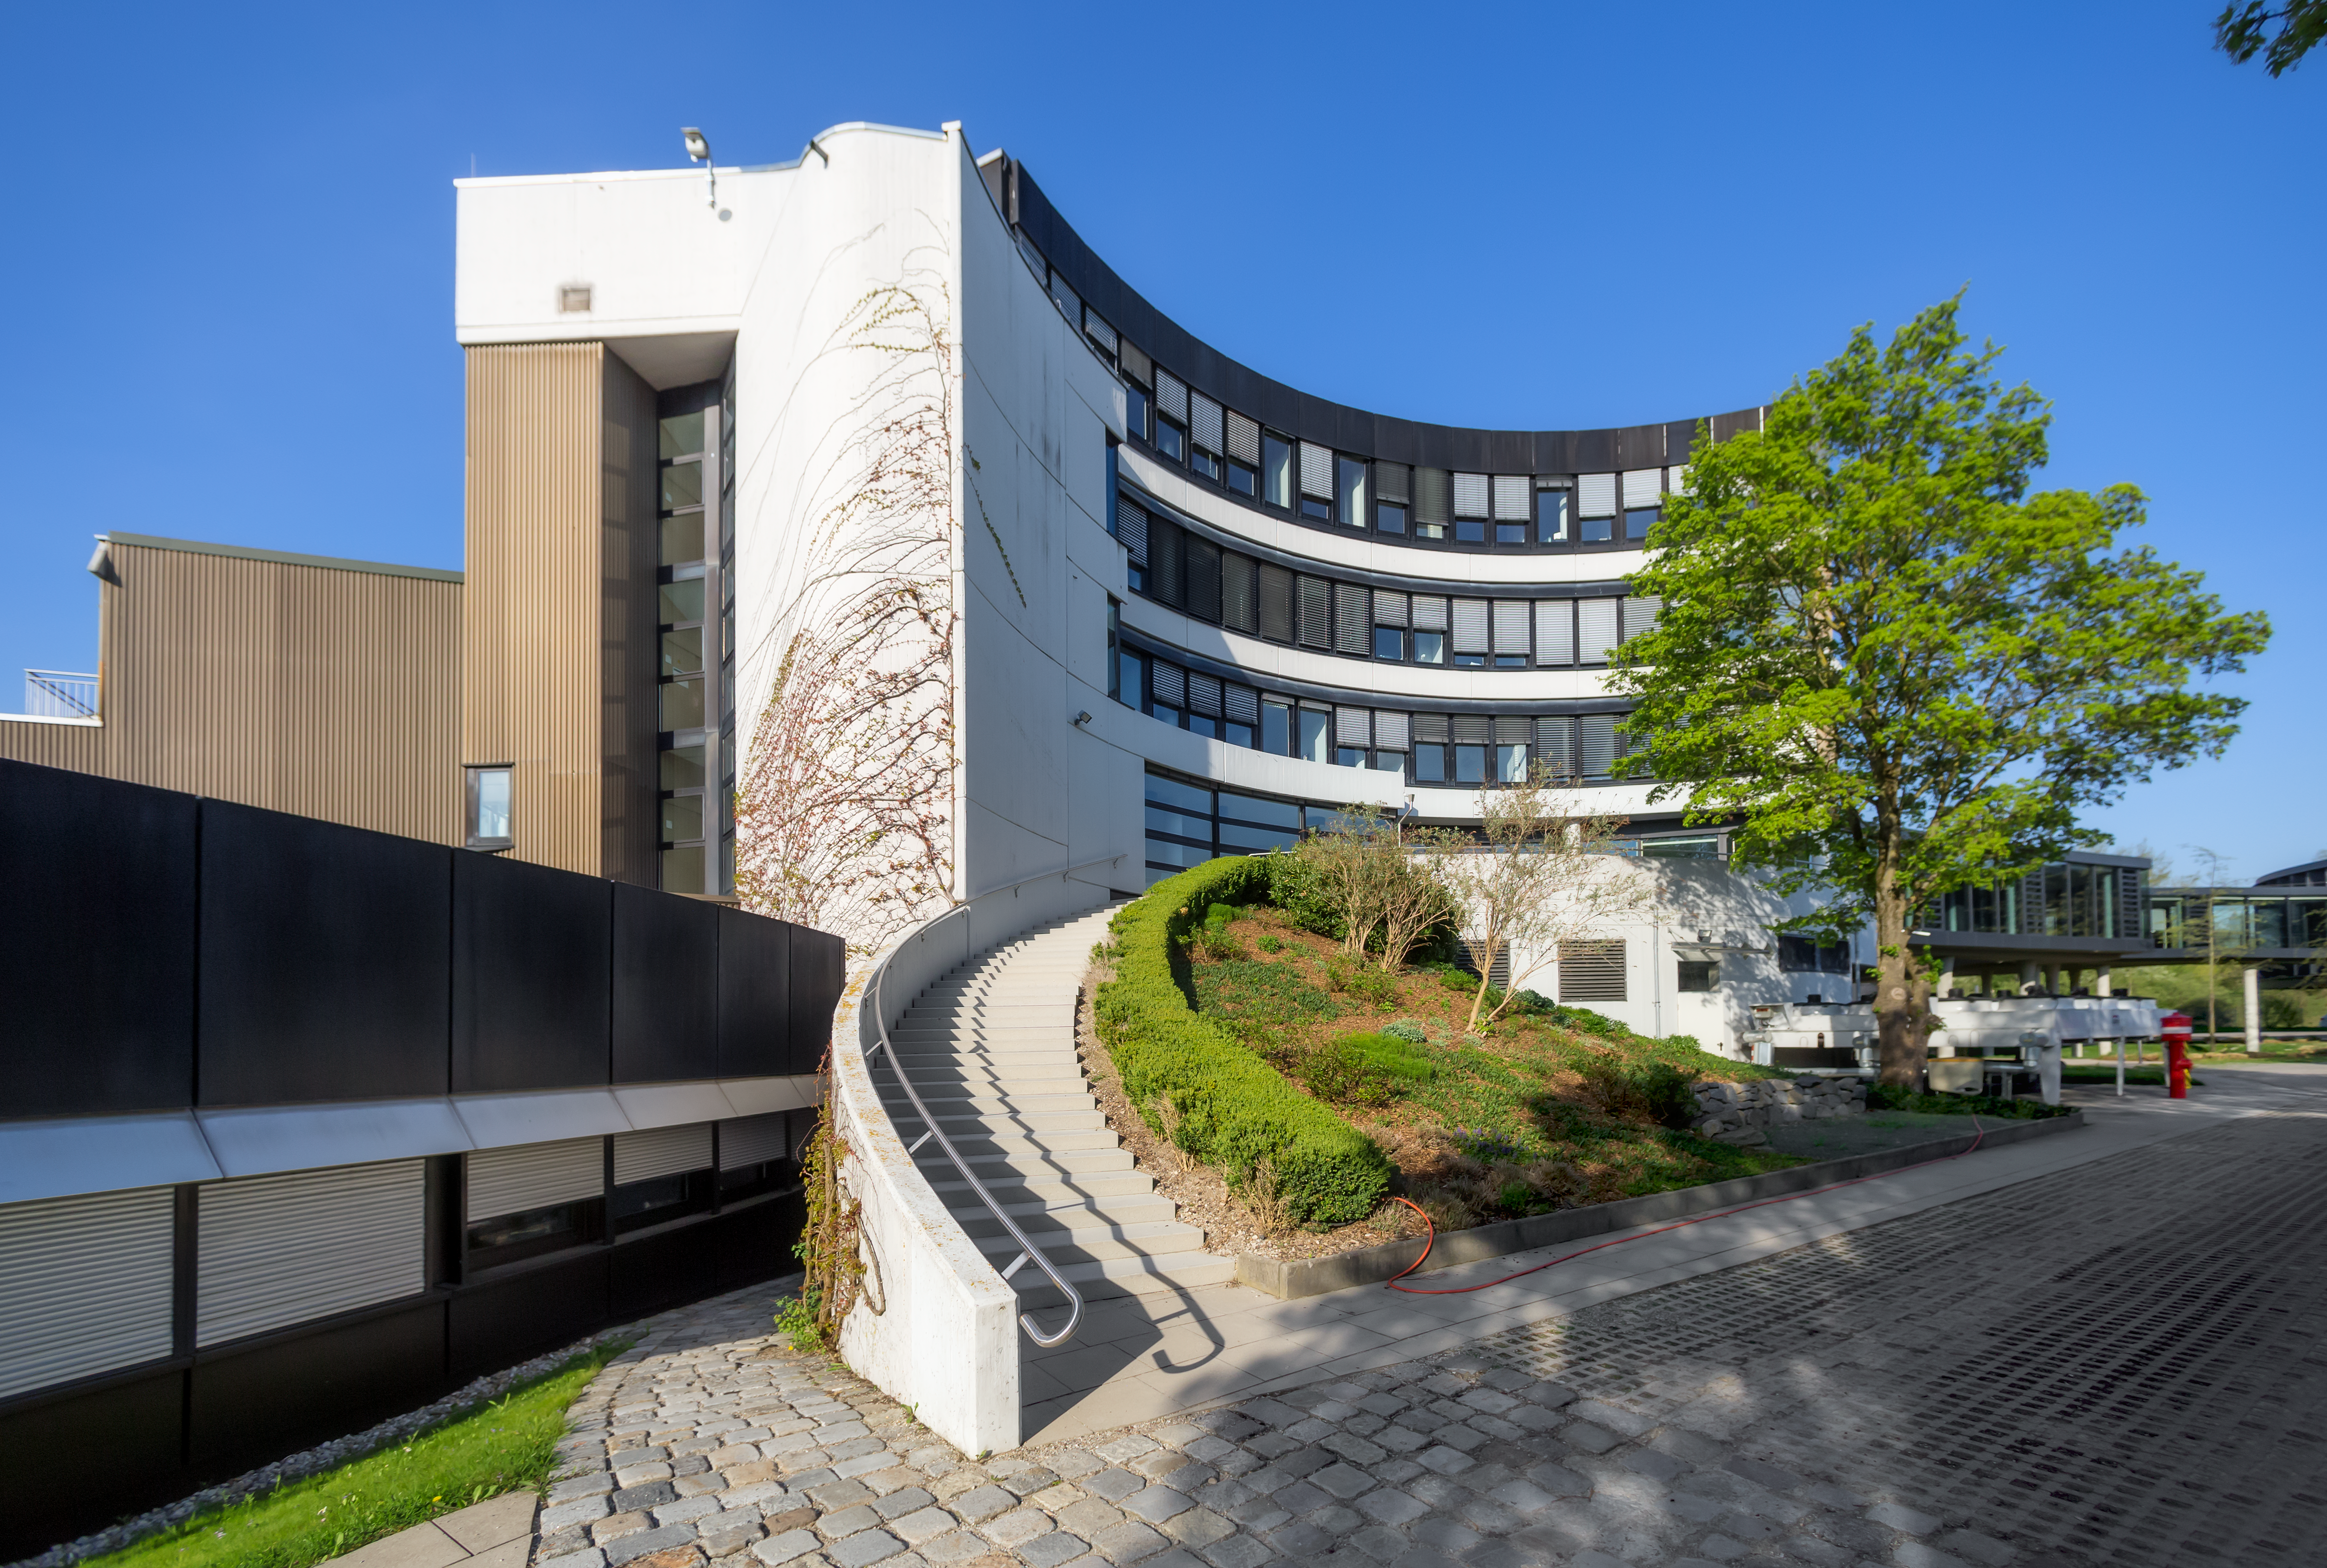

Stairway to science

The ESO headquarters in Garching bei München, pictured here on a sunny afternoon, is the scientific, technical and administrative centre of the organisation. You can enjoy a tour of the Headquarters on a Premises Tour, allowing you to take a peak into the heart of ESO.

Credit: ESO